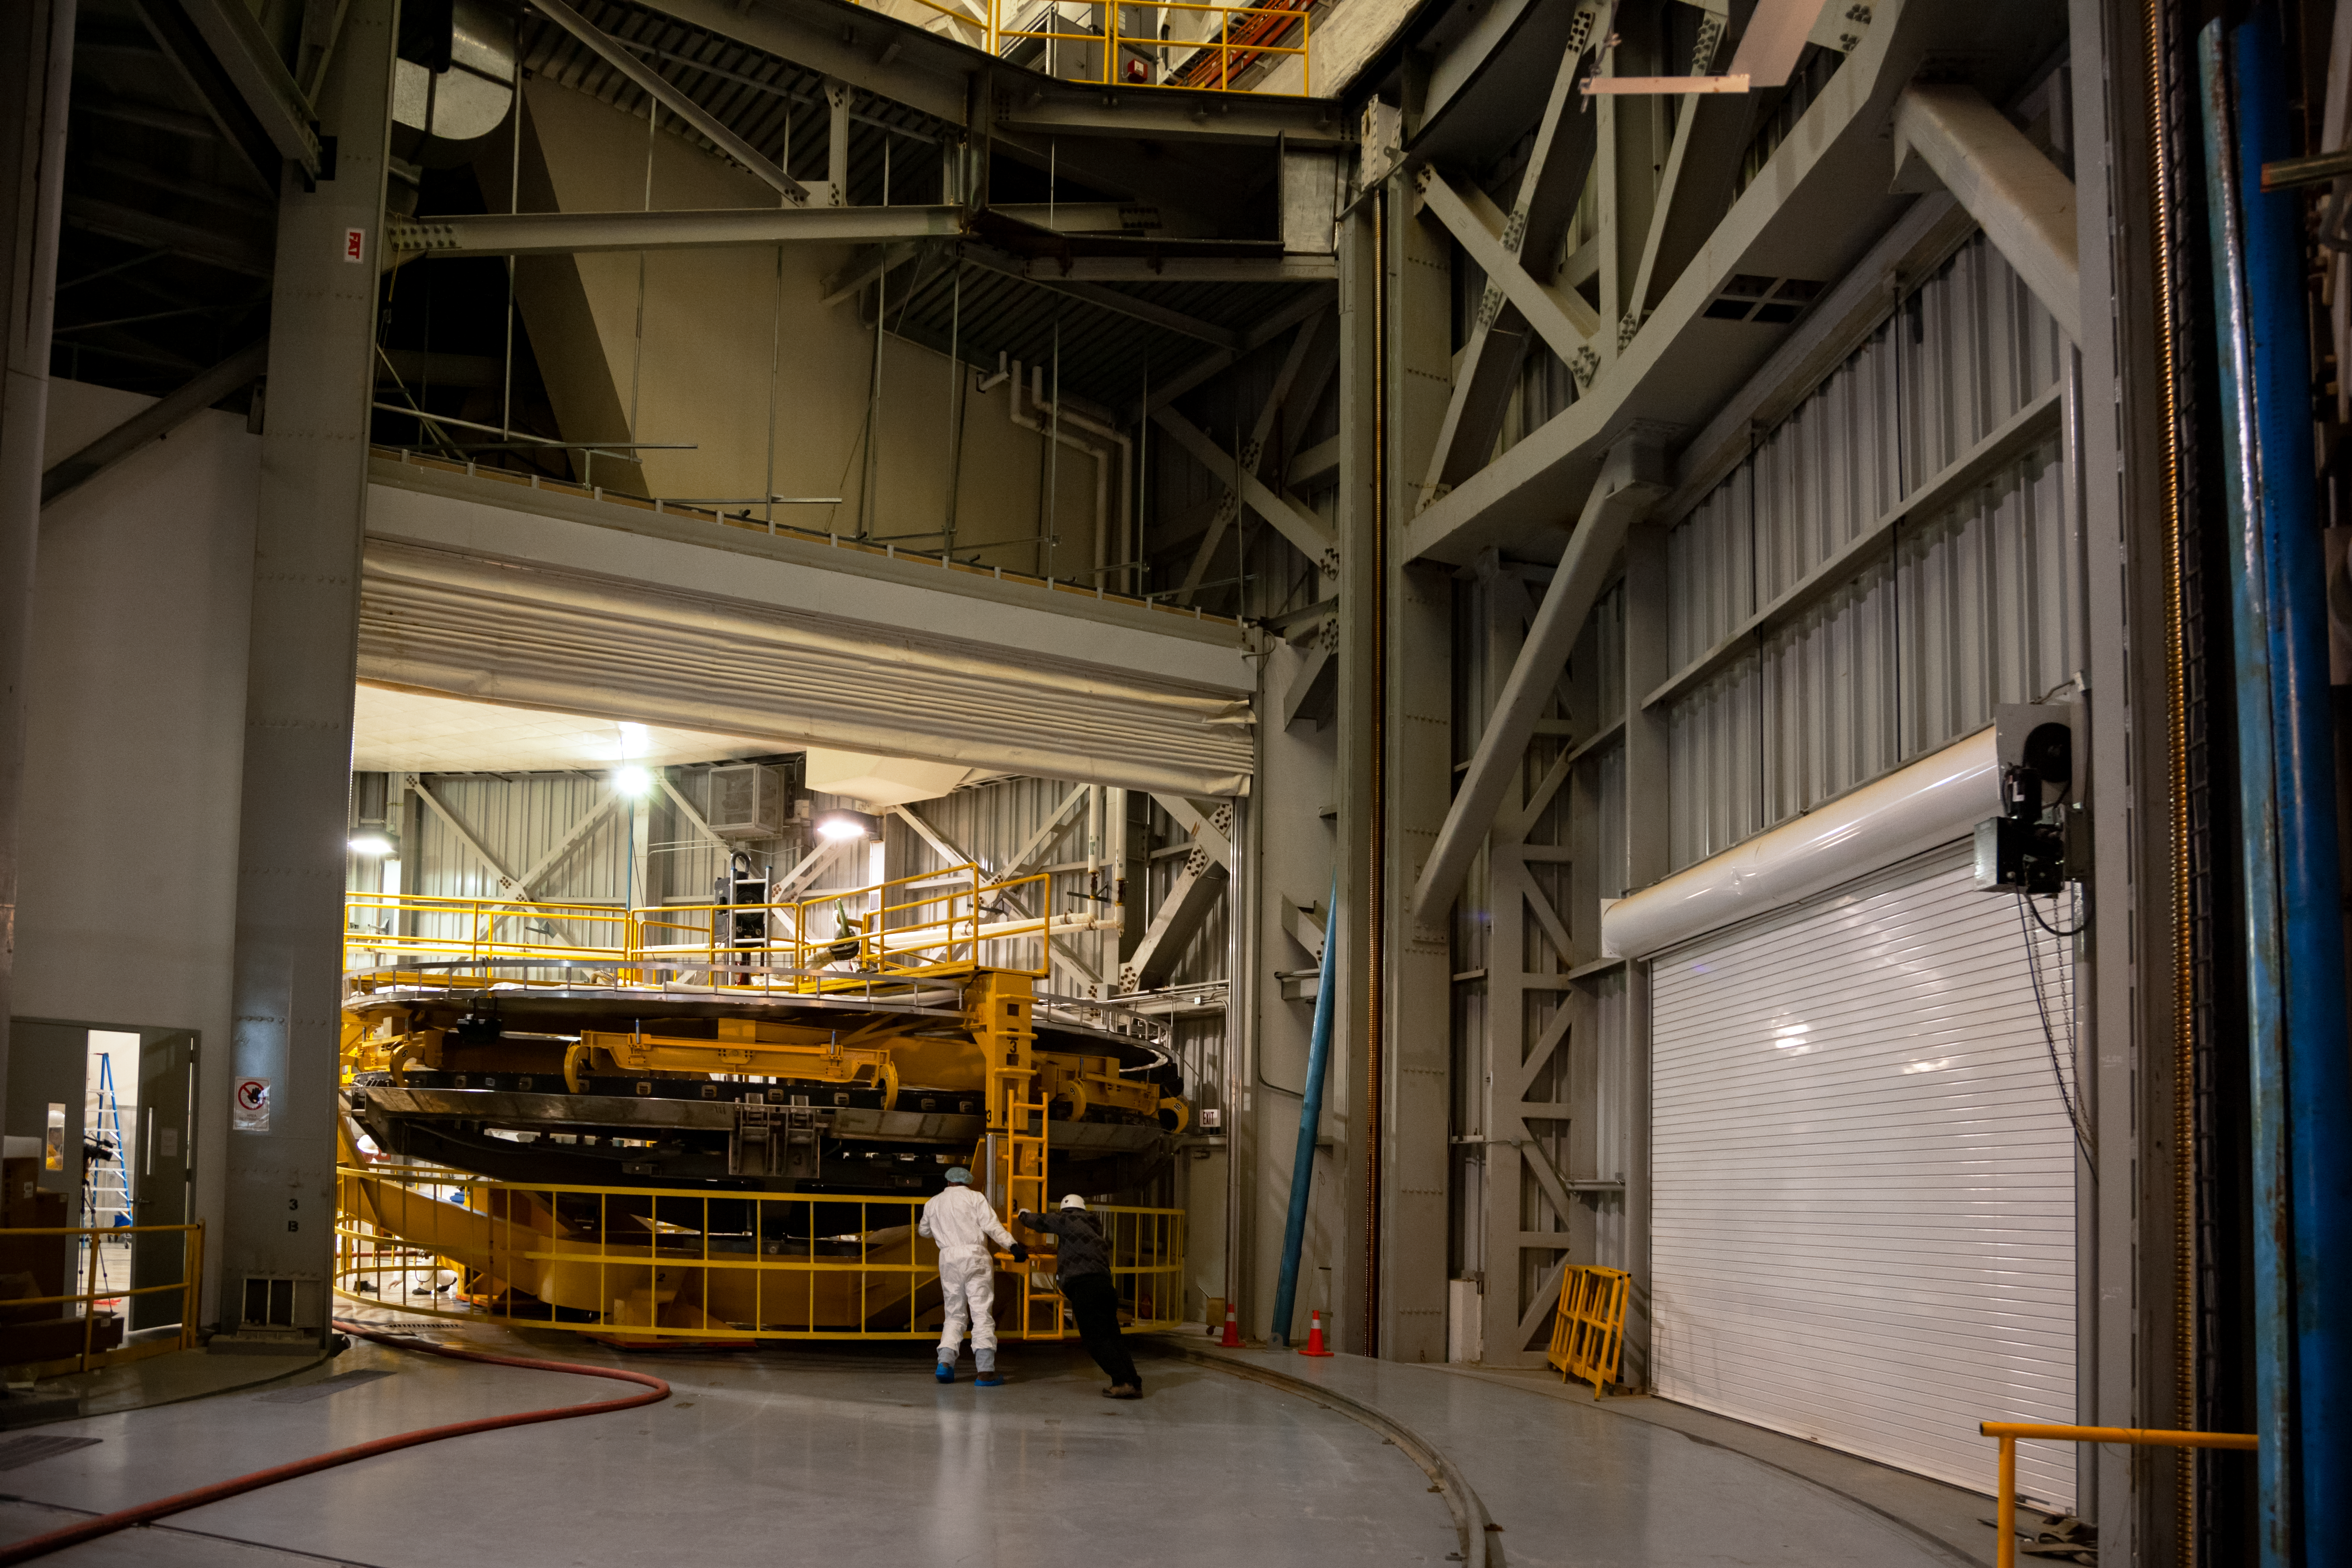

Mirror coating at Gemini South

Mirror coating at Gemini South.

Credit: International Gemini Observatory/NOIRLab/NSF/AURA/M. Paredes